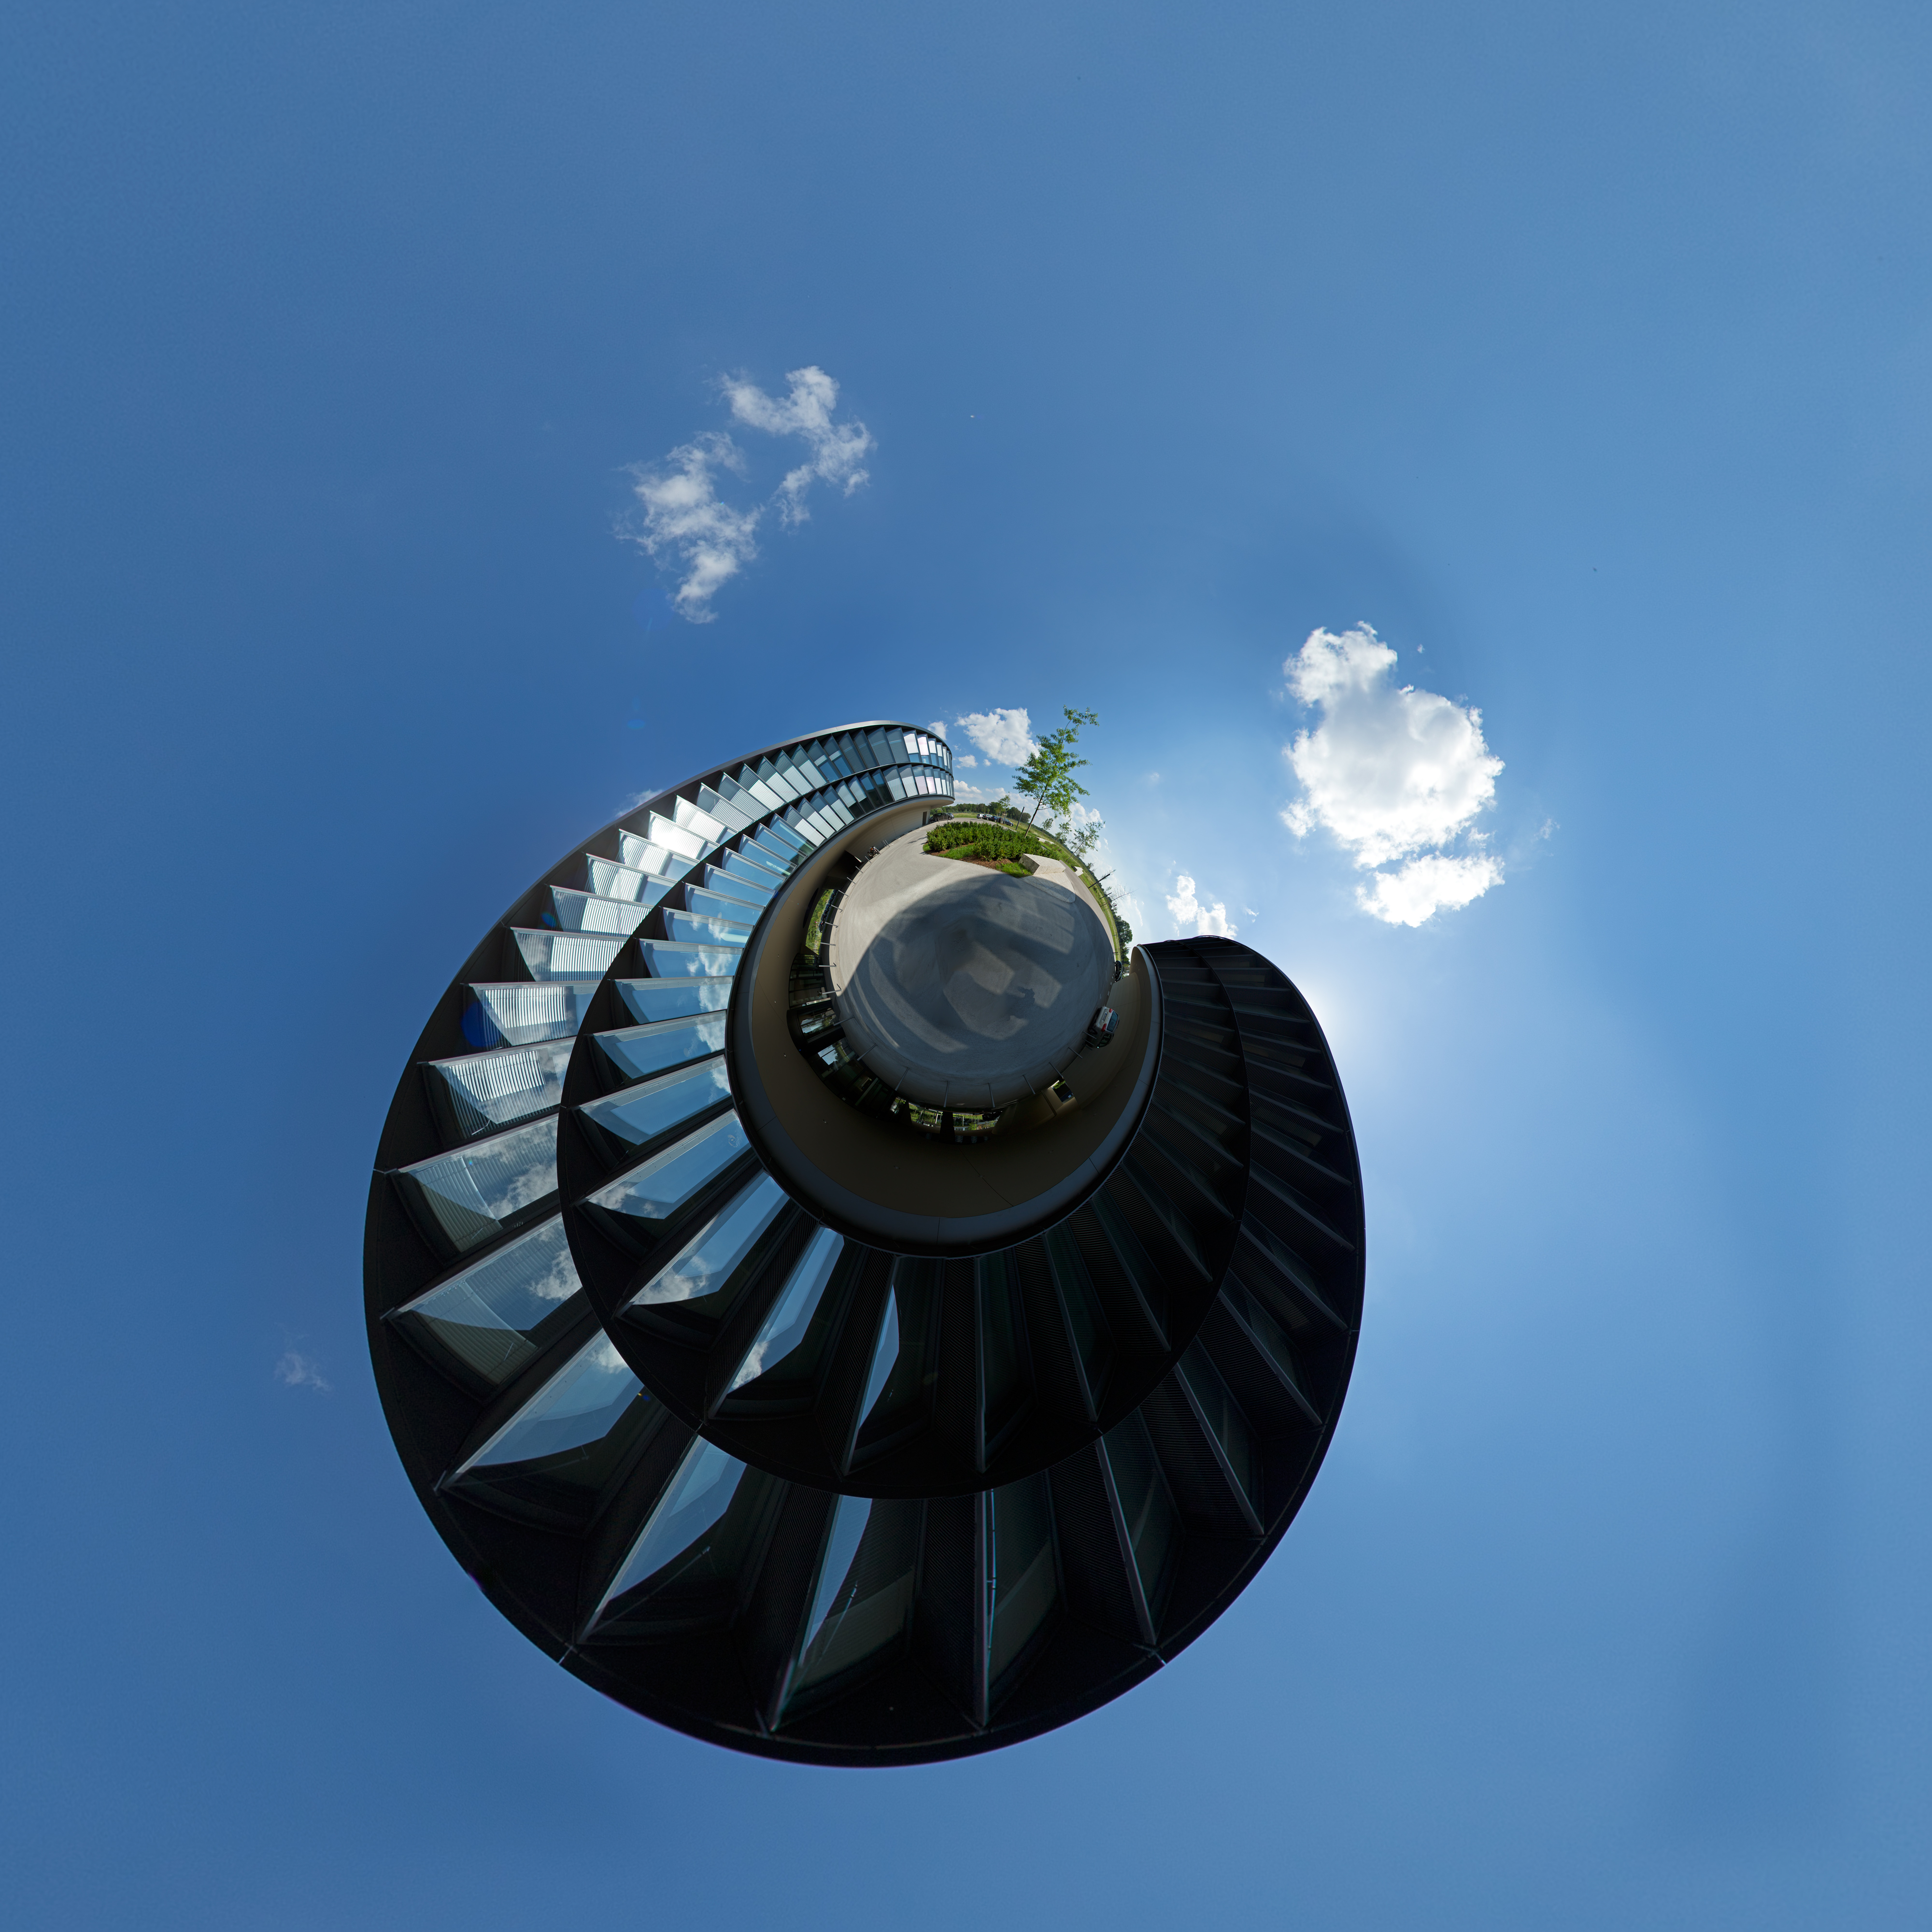

The little planet of the ESO Headquarters

This image shows the extension of the ESO Headquarters in Garching, Germany, in a very unusual form. The original image was a panorama picture of the new ESO building, which was distorted and turned inwards. This effect is called "little planet".

Credit: ESO